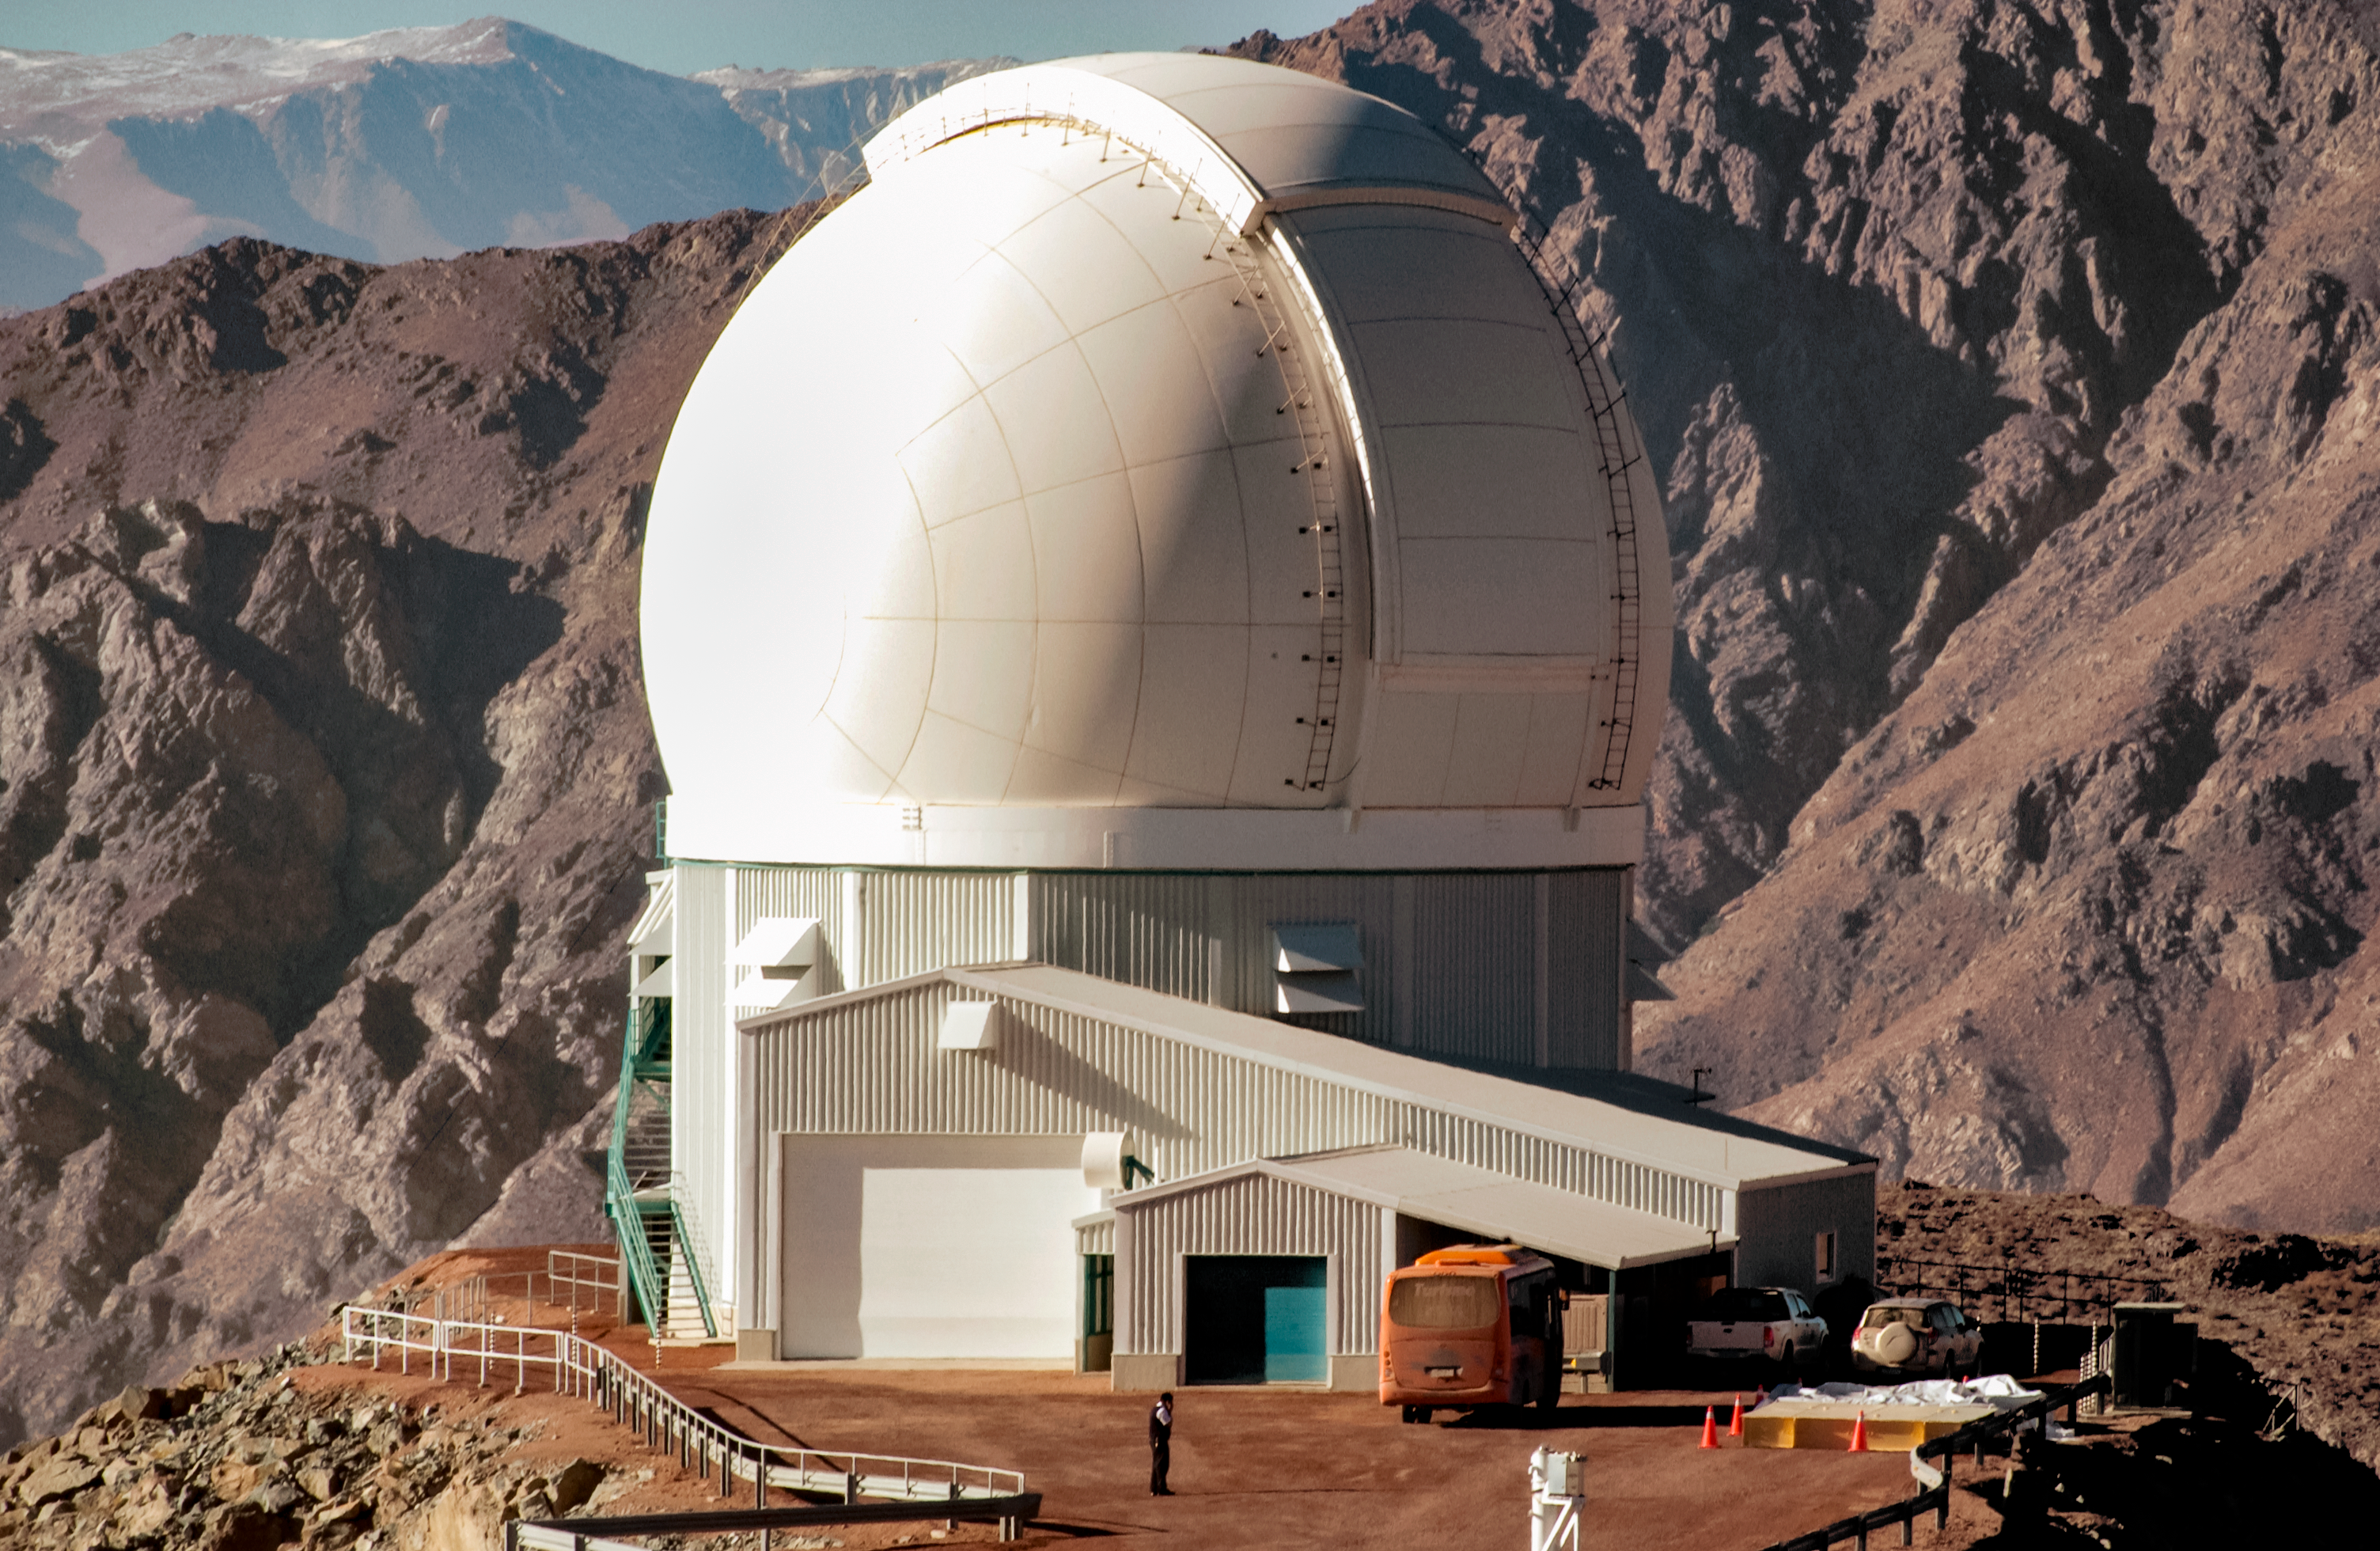

The SOAR Telescope

The SOAR Telescope at Cerro Pachon.

Credit: CTIO/SOAR/NOIRLab/NSF/AURA/M. Paredes